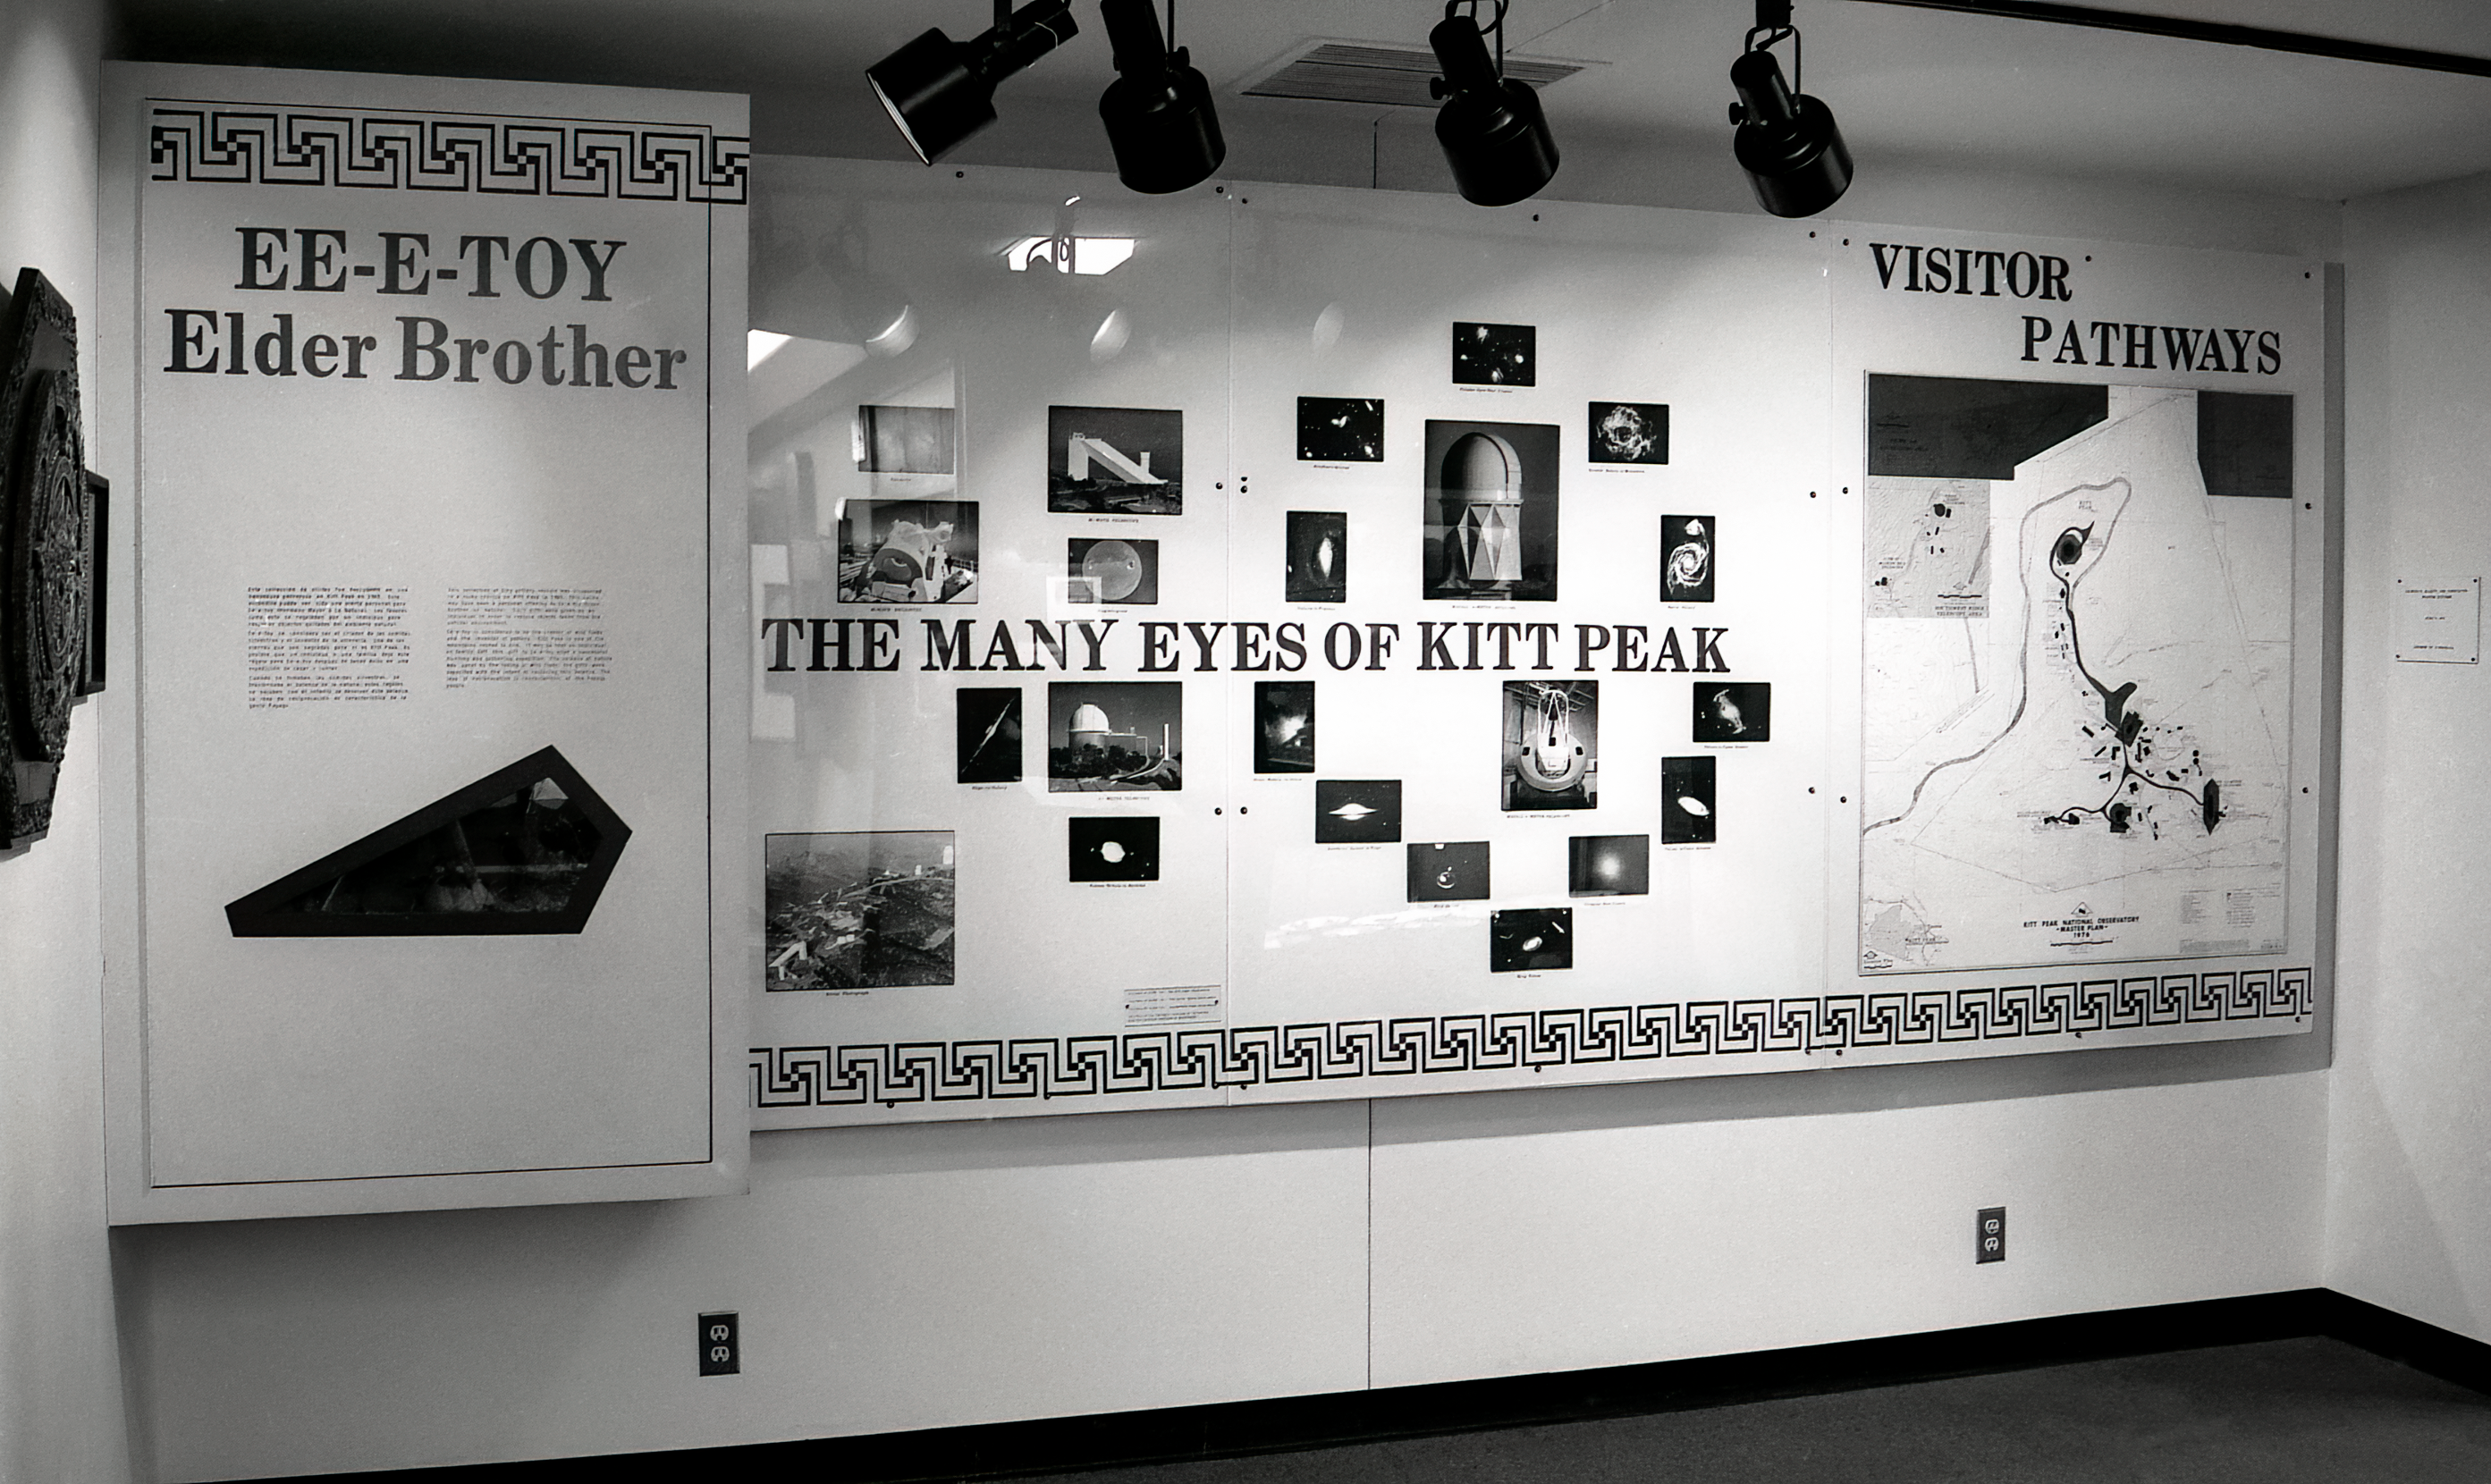

Kitt Peak Visitor Center Museum

Science exhibits inside the Kitt Peak Visitor Center Museum.

Credit: KPNO/NOIRLab/NSF/AURA